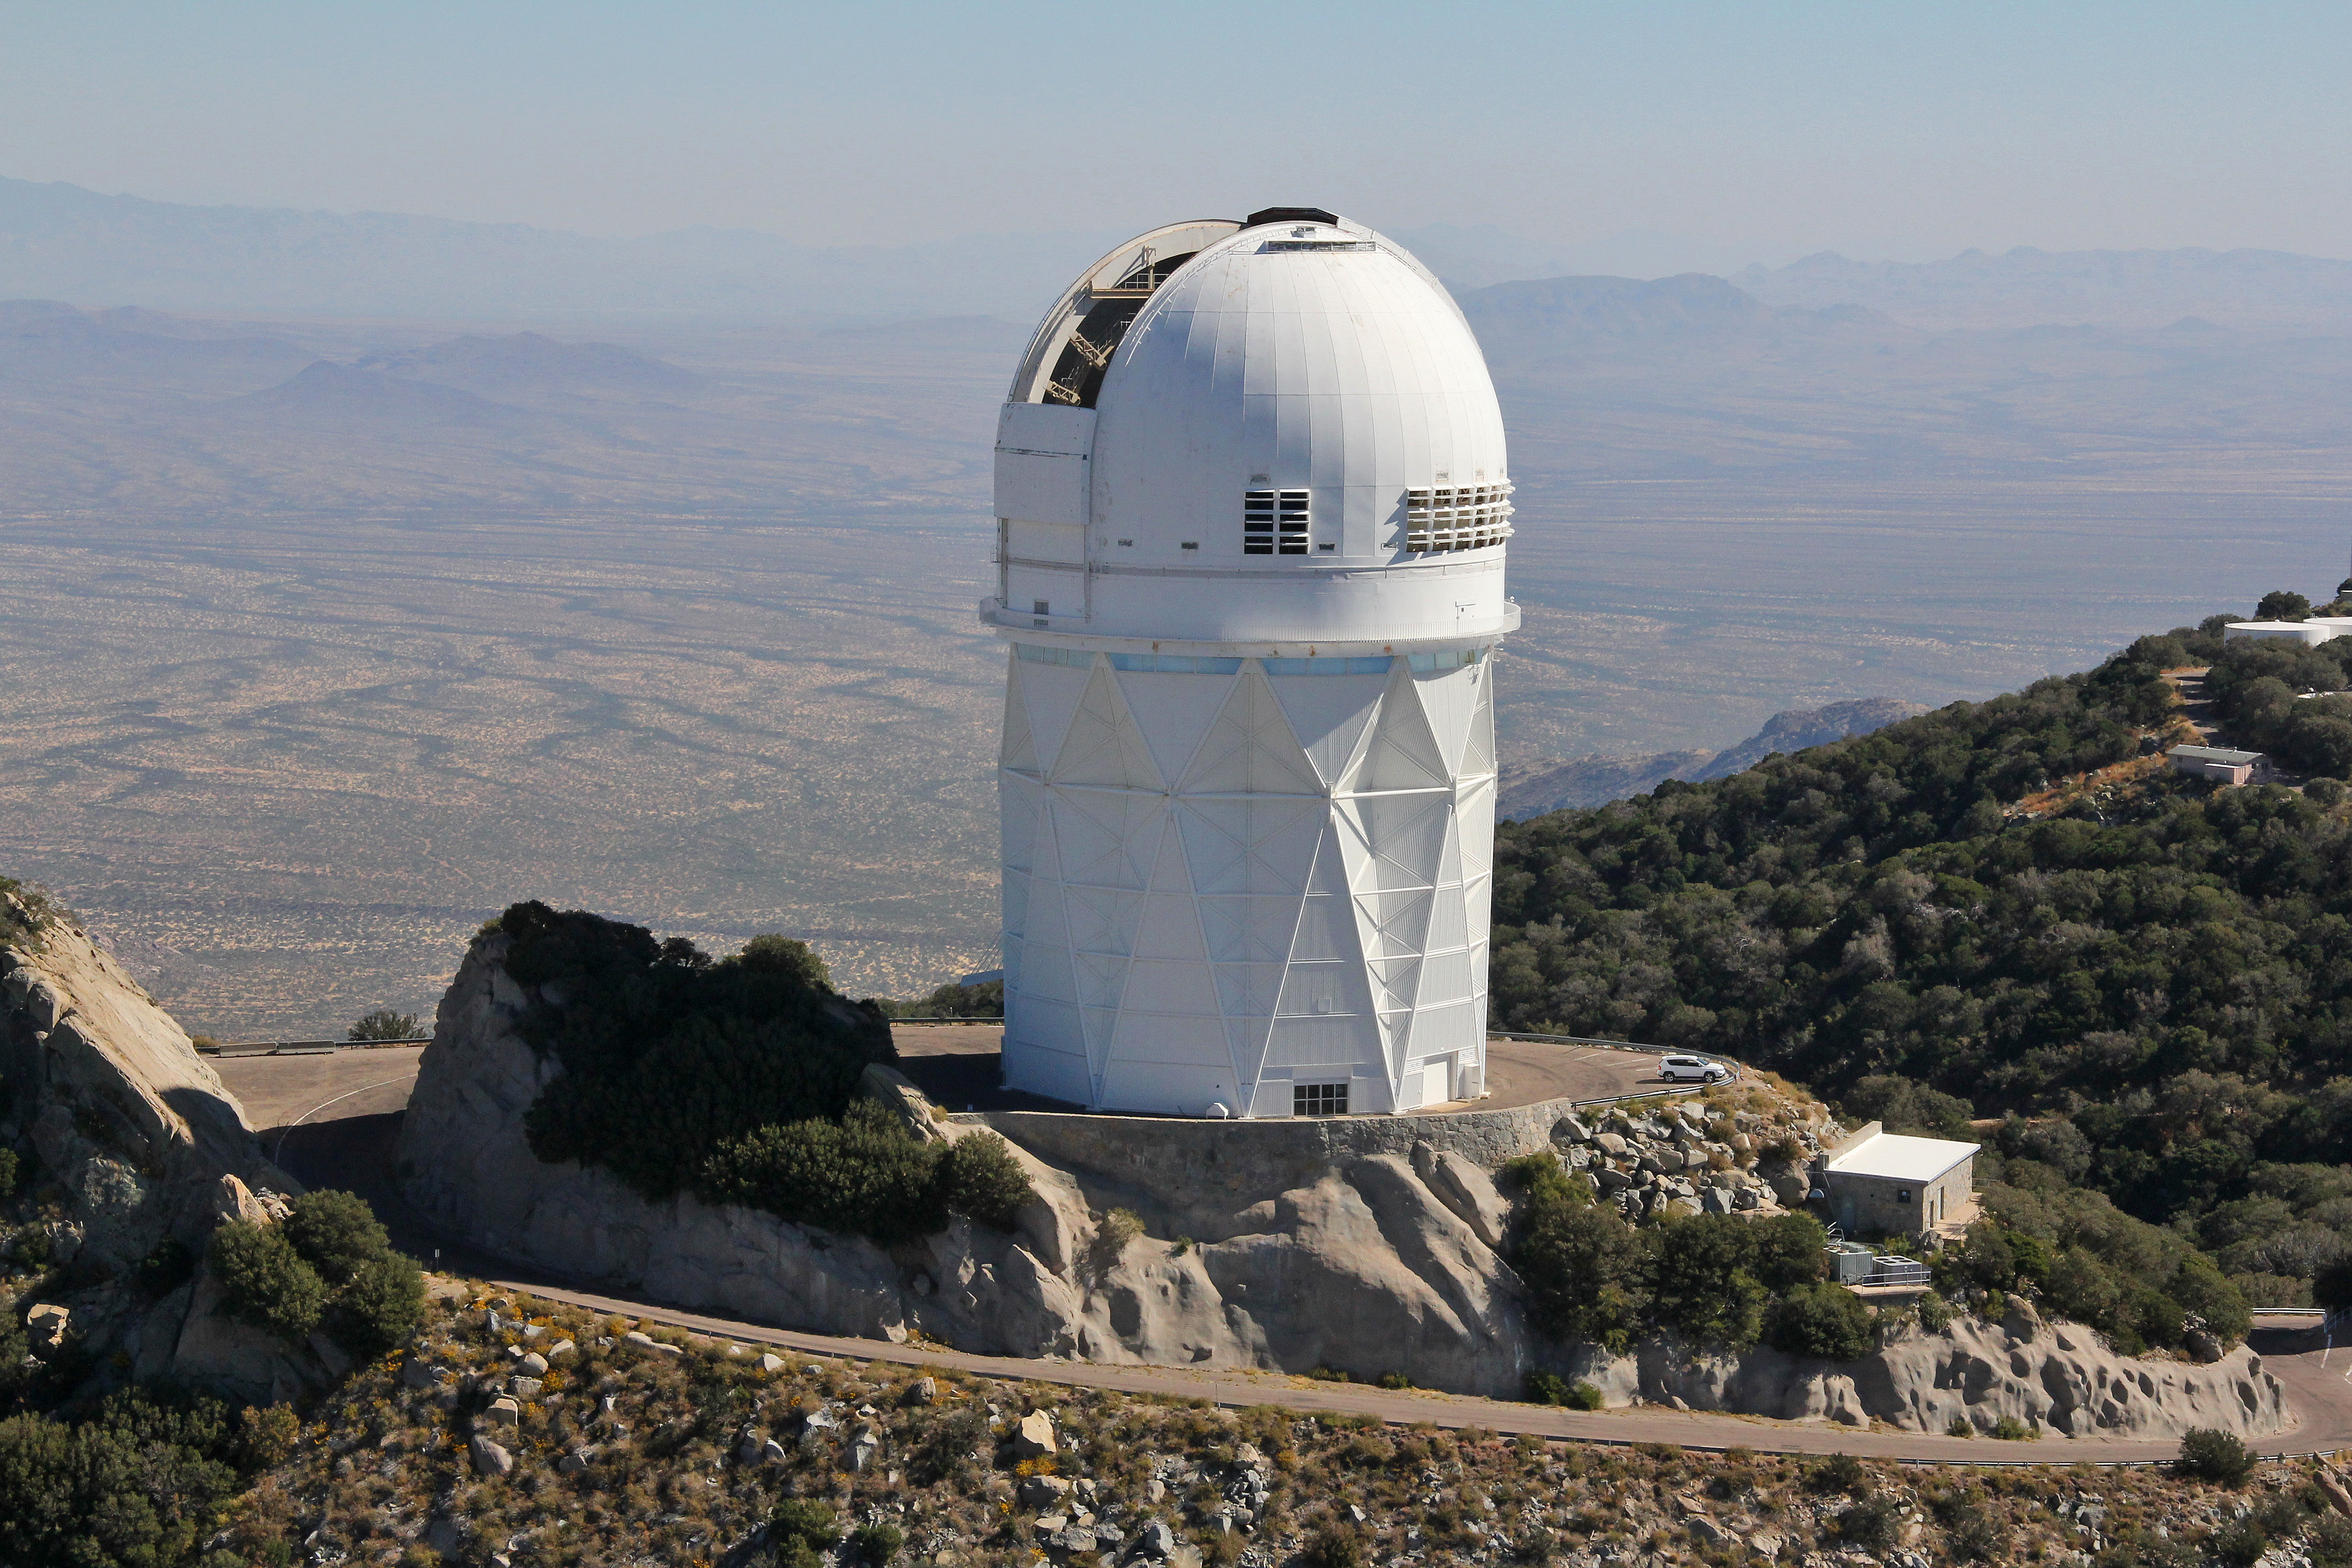

Aerial view of Kitt Peak National Observatory, 29 October 2012

Aerial view of the Mayall 4-m Telescope at Kitt Peak National Observatory, from 29 October 2012.

Credit: P. Marenfeld/NOIRLab/NSF/AURA/ and E. Acosta/Vera C. Rubin Observatory/ NOIRLab/ NSF/ AURA